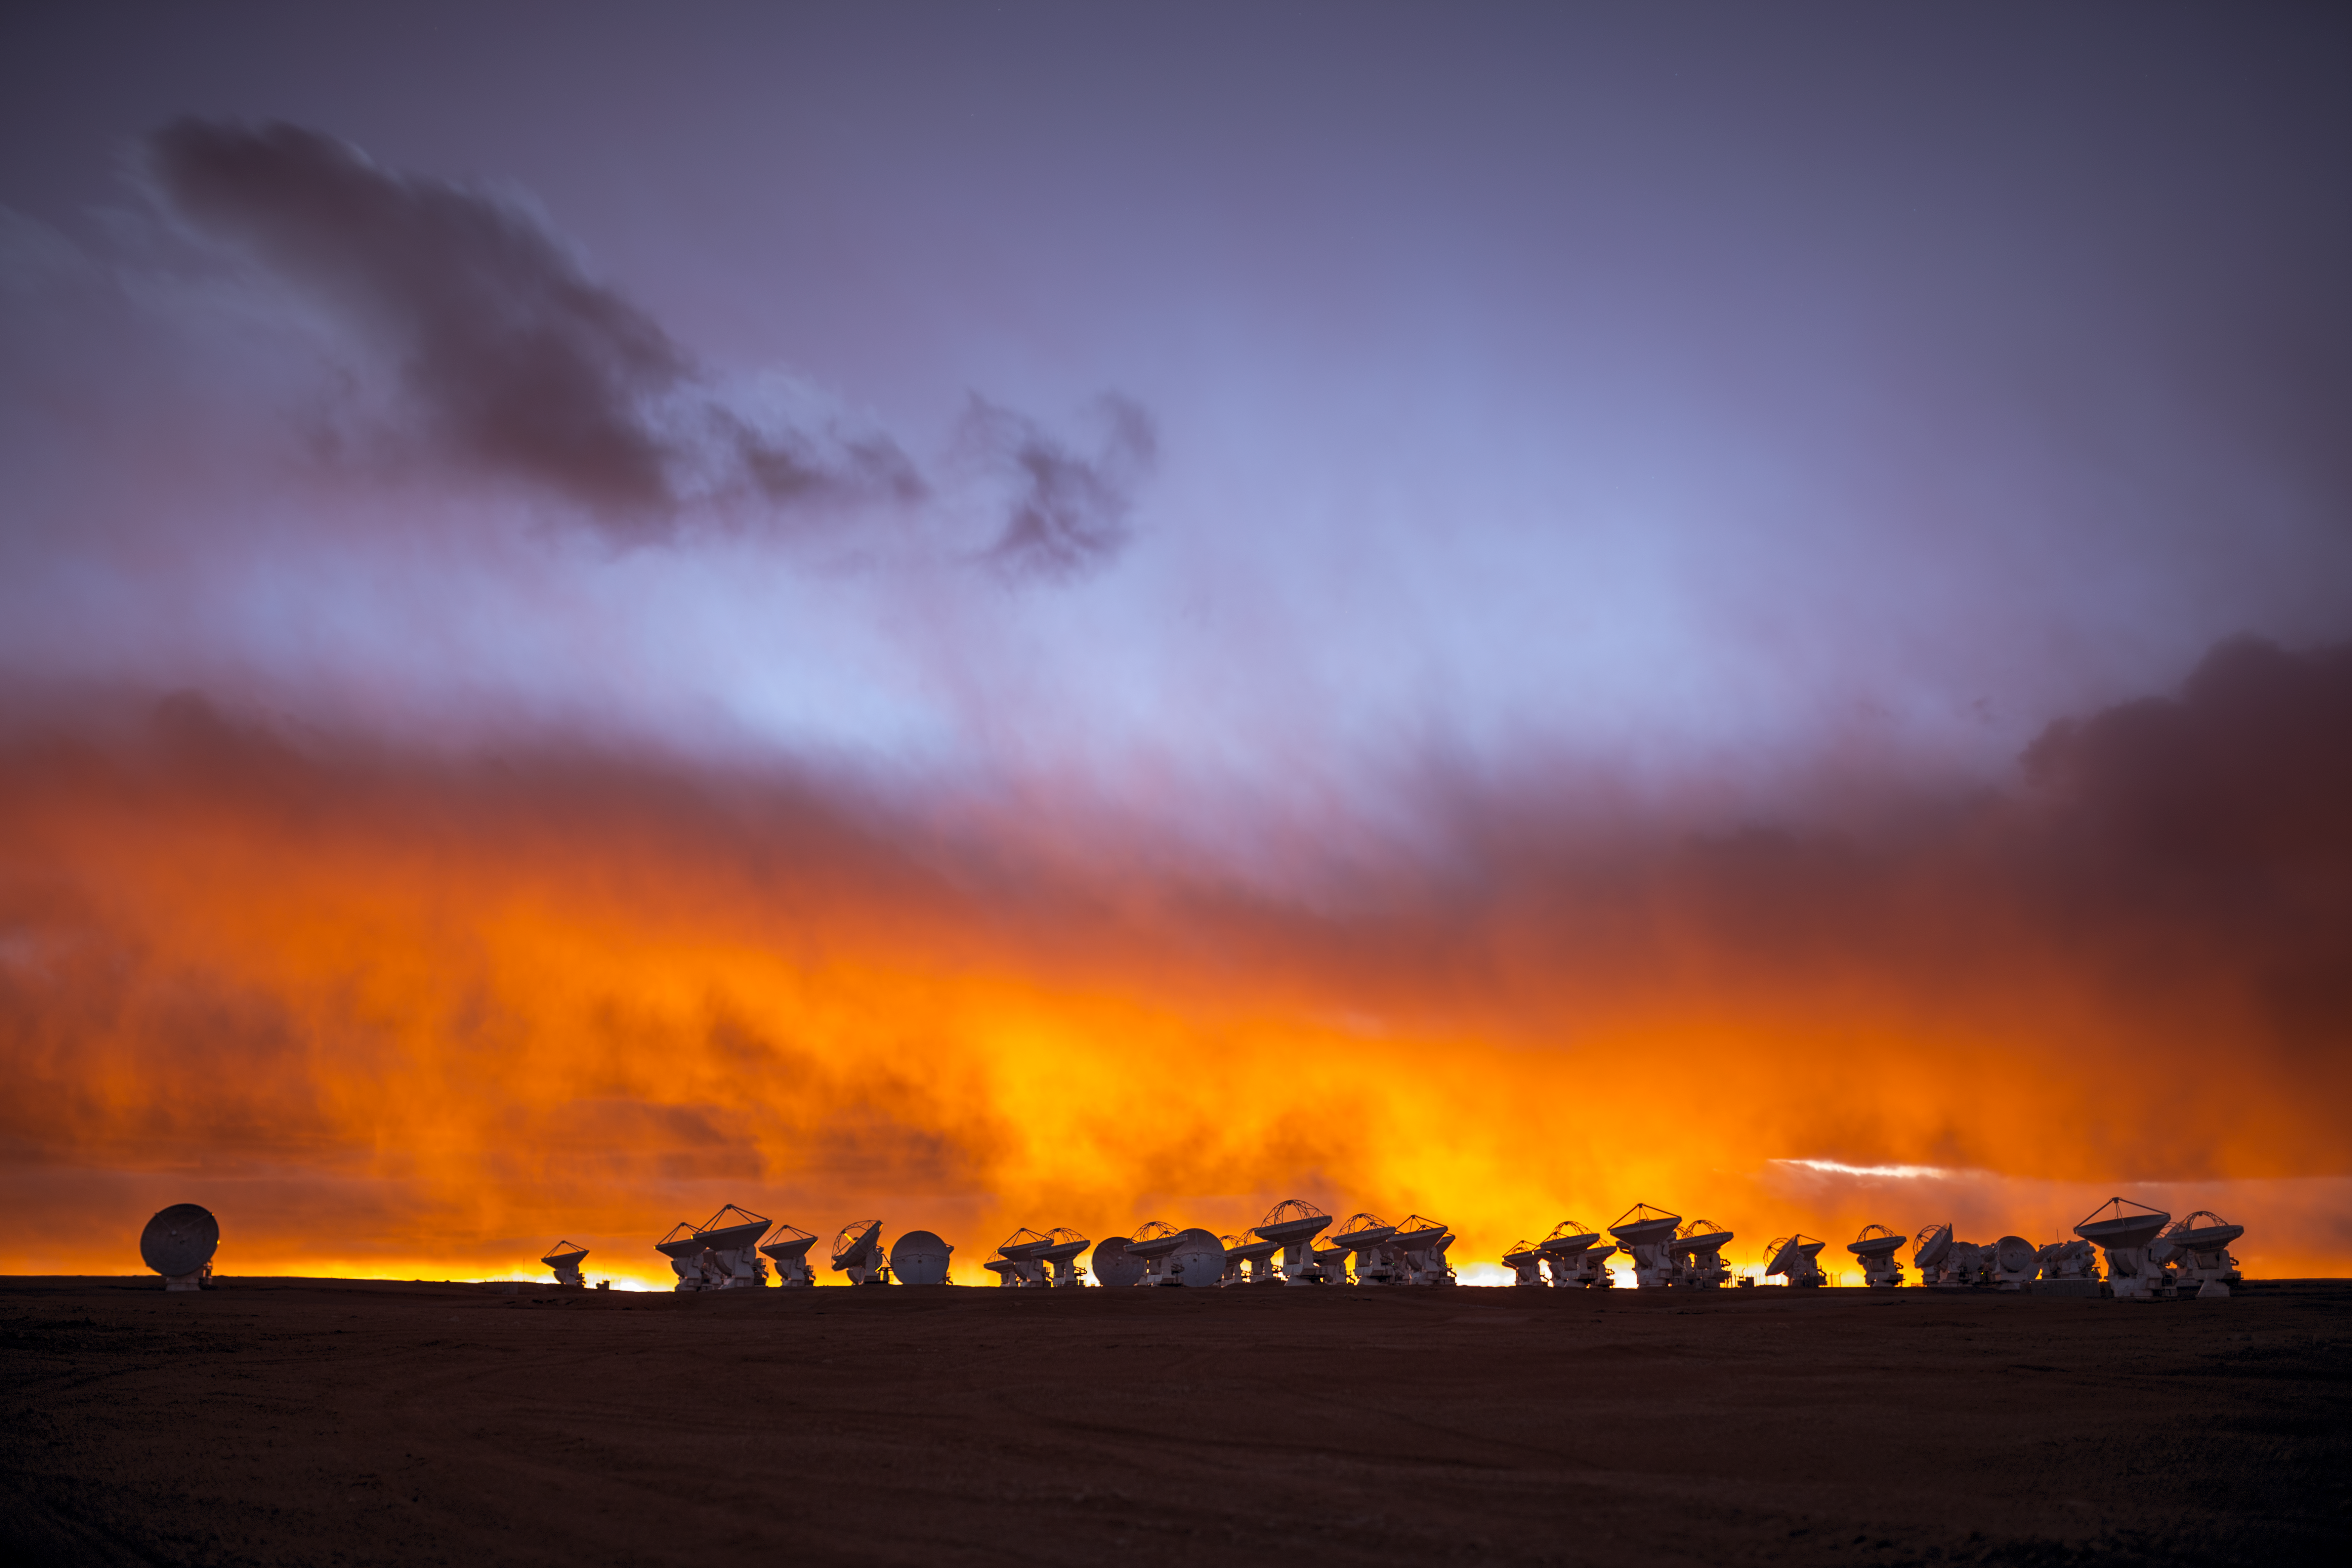

A scorching soufflé

The skies over the Chilean Andes are never boring — not even when a soufflé, billow, flock, scud, or cover of clouds pays a rare visit! This image of the plateau at Chajnantor, 5000 metres above sea level, and home to the 66 antennas comprising the ALMA Observatory, shows strong winds and thick cloud approaching at sunset, resulting in an amazingly dramatic and fiery scene.

ALMA is the Atacama Large Millimeter/submillimeter Array, a state-of-the-art observatory that studies a completely different kind of cloud to those captured here. Astronomers use ALMA to study molecular clouds, vast accumulations of gas and dust, at temperatures only a few tens of degrees above absolute zero. Often these star-forming regions are dark and obscured in visible light, but they shine brightly in the millimetre and submillimetre parts of the spectrum.

This moment was captured by ESO Photo Ambassador Babak Tafreshi while he was participating in the ESO 2016 Fulldome Expedition. The expedition gathered spectacular images for the ESO Supernova Planetarium & Visitor Centre.

Credit: B. Tafreshi/ESO